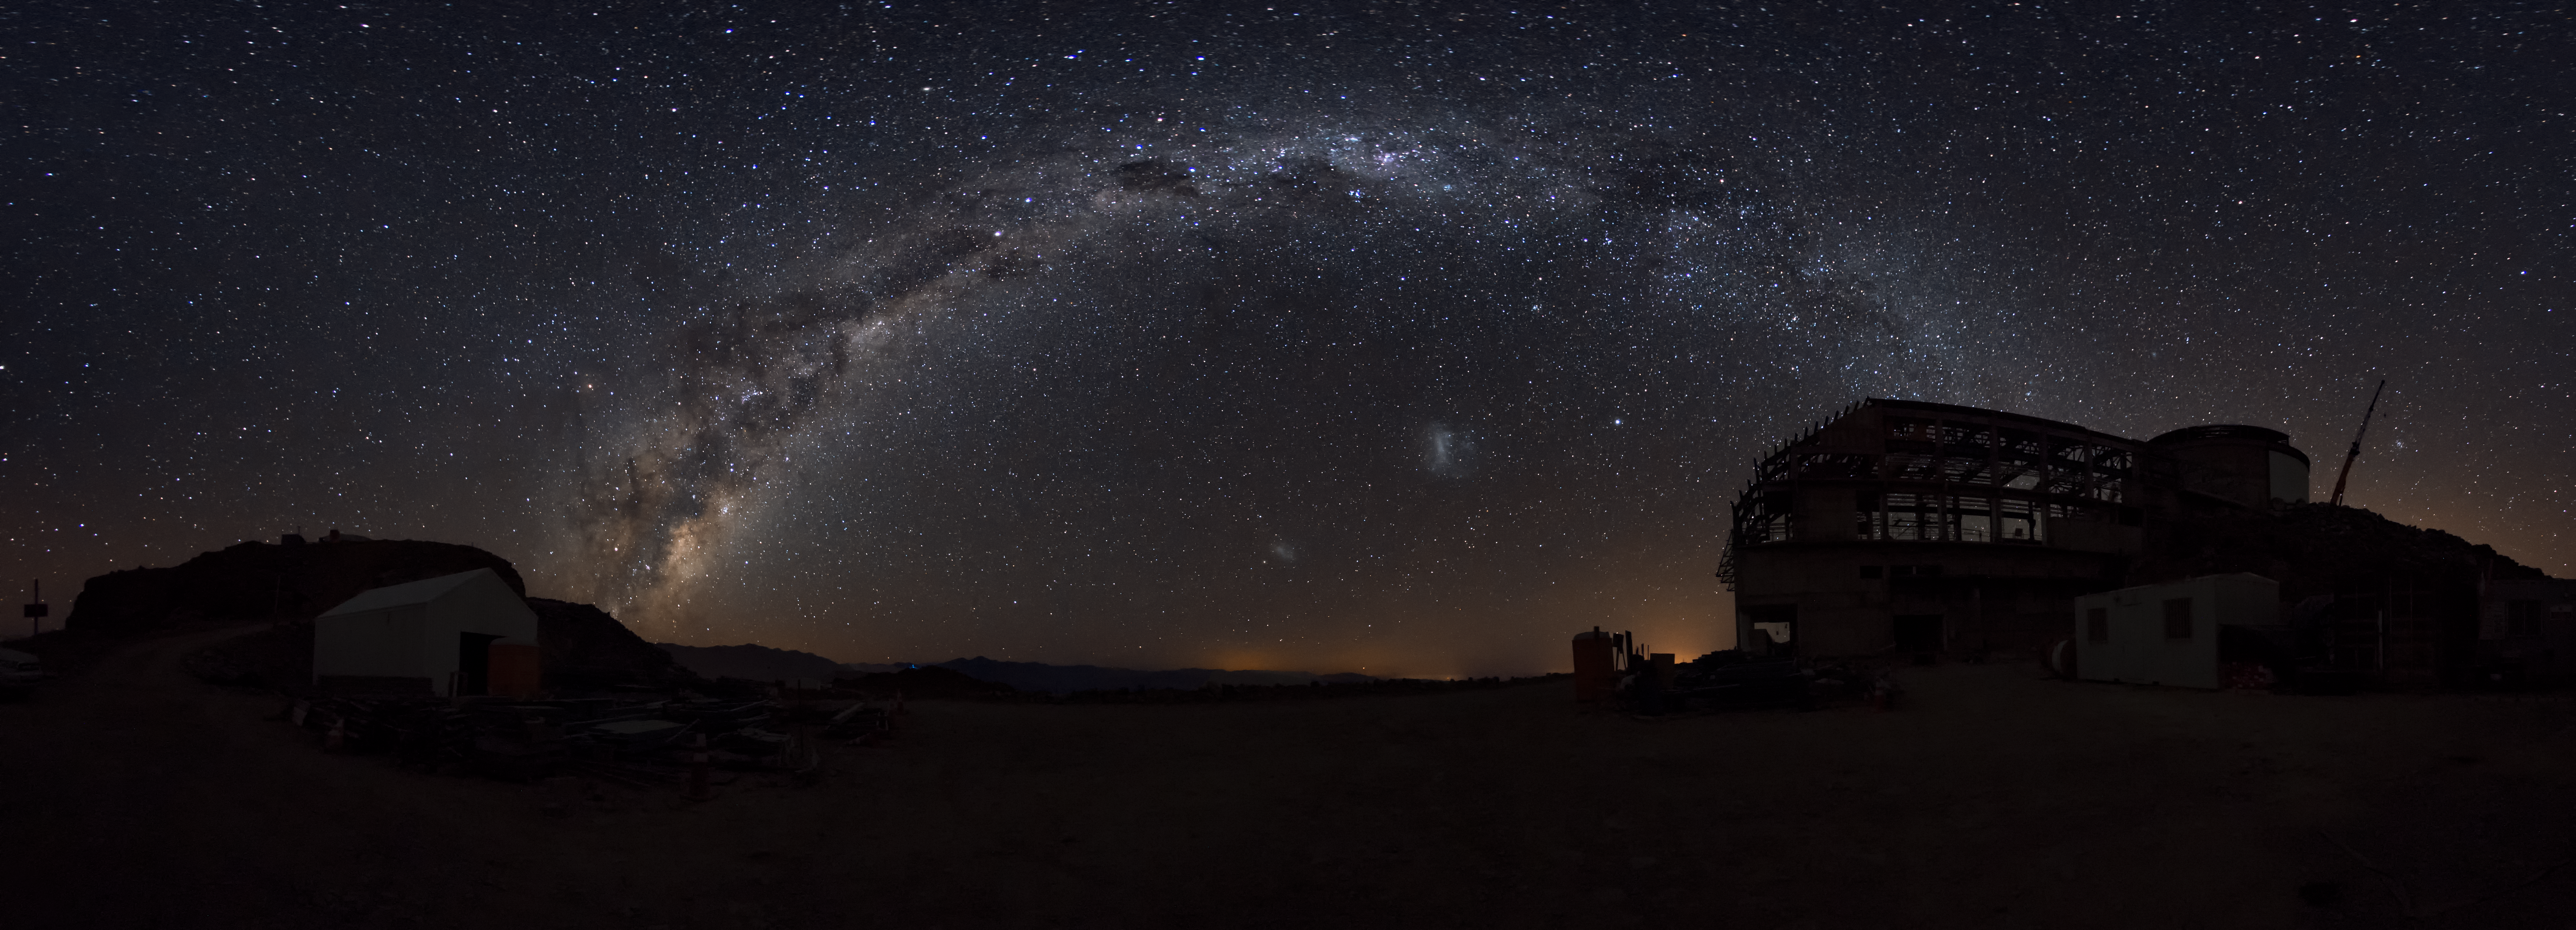

Summit Multimedia Visit 2017

In March 2017 a multimedia team visited Cerro Pachón to document LSST Facility construction. More details are at https://www.lsst.org/news/cerro-pach%C3%B3n-goes-hollywood.

Credit: M. Park/Inigo Films/Rubin Observatory/ NSF/ AURA